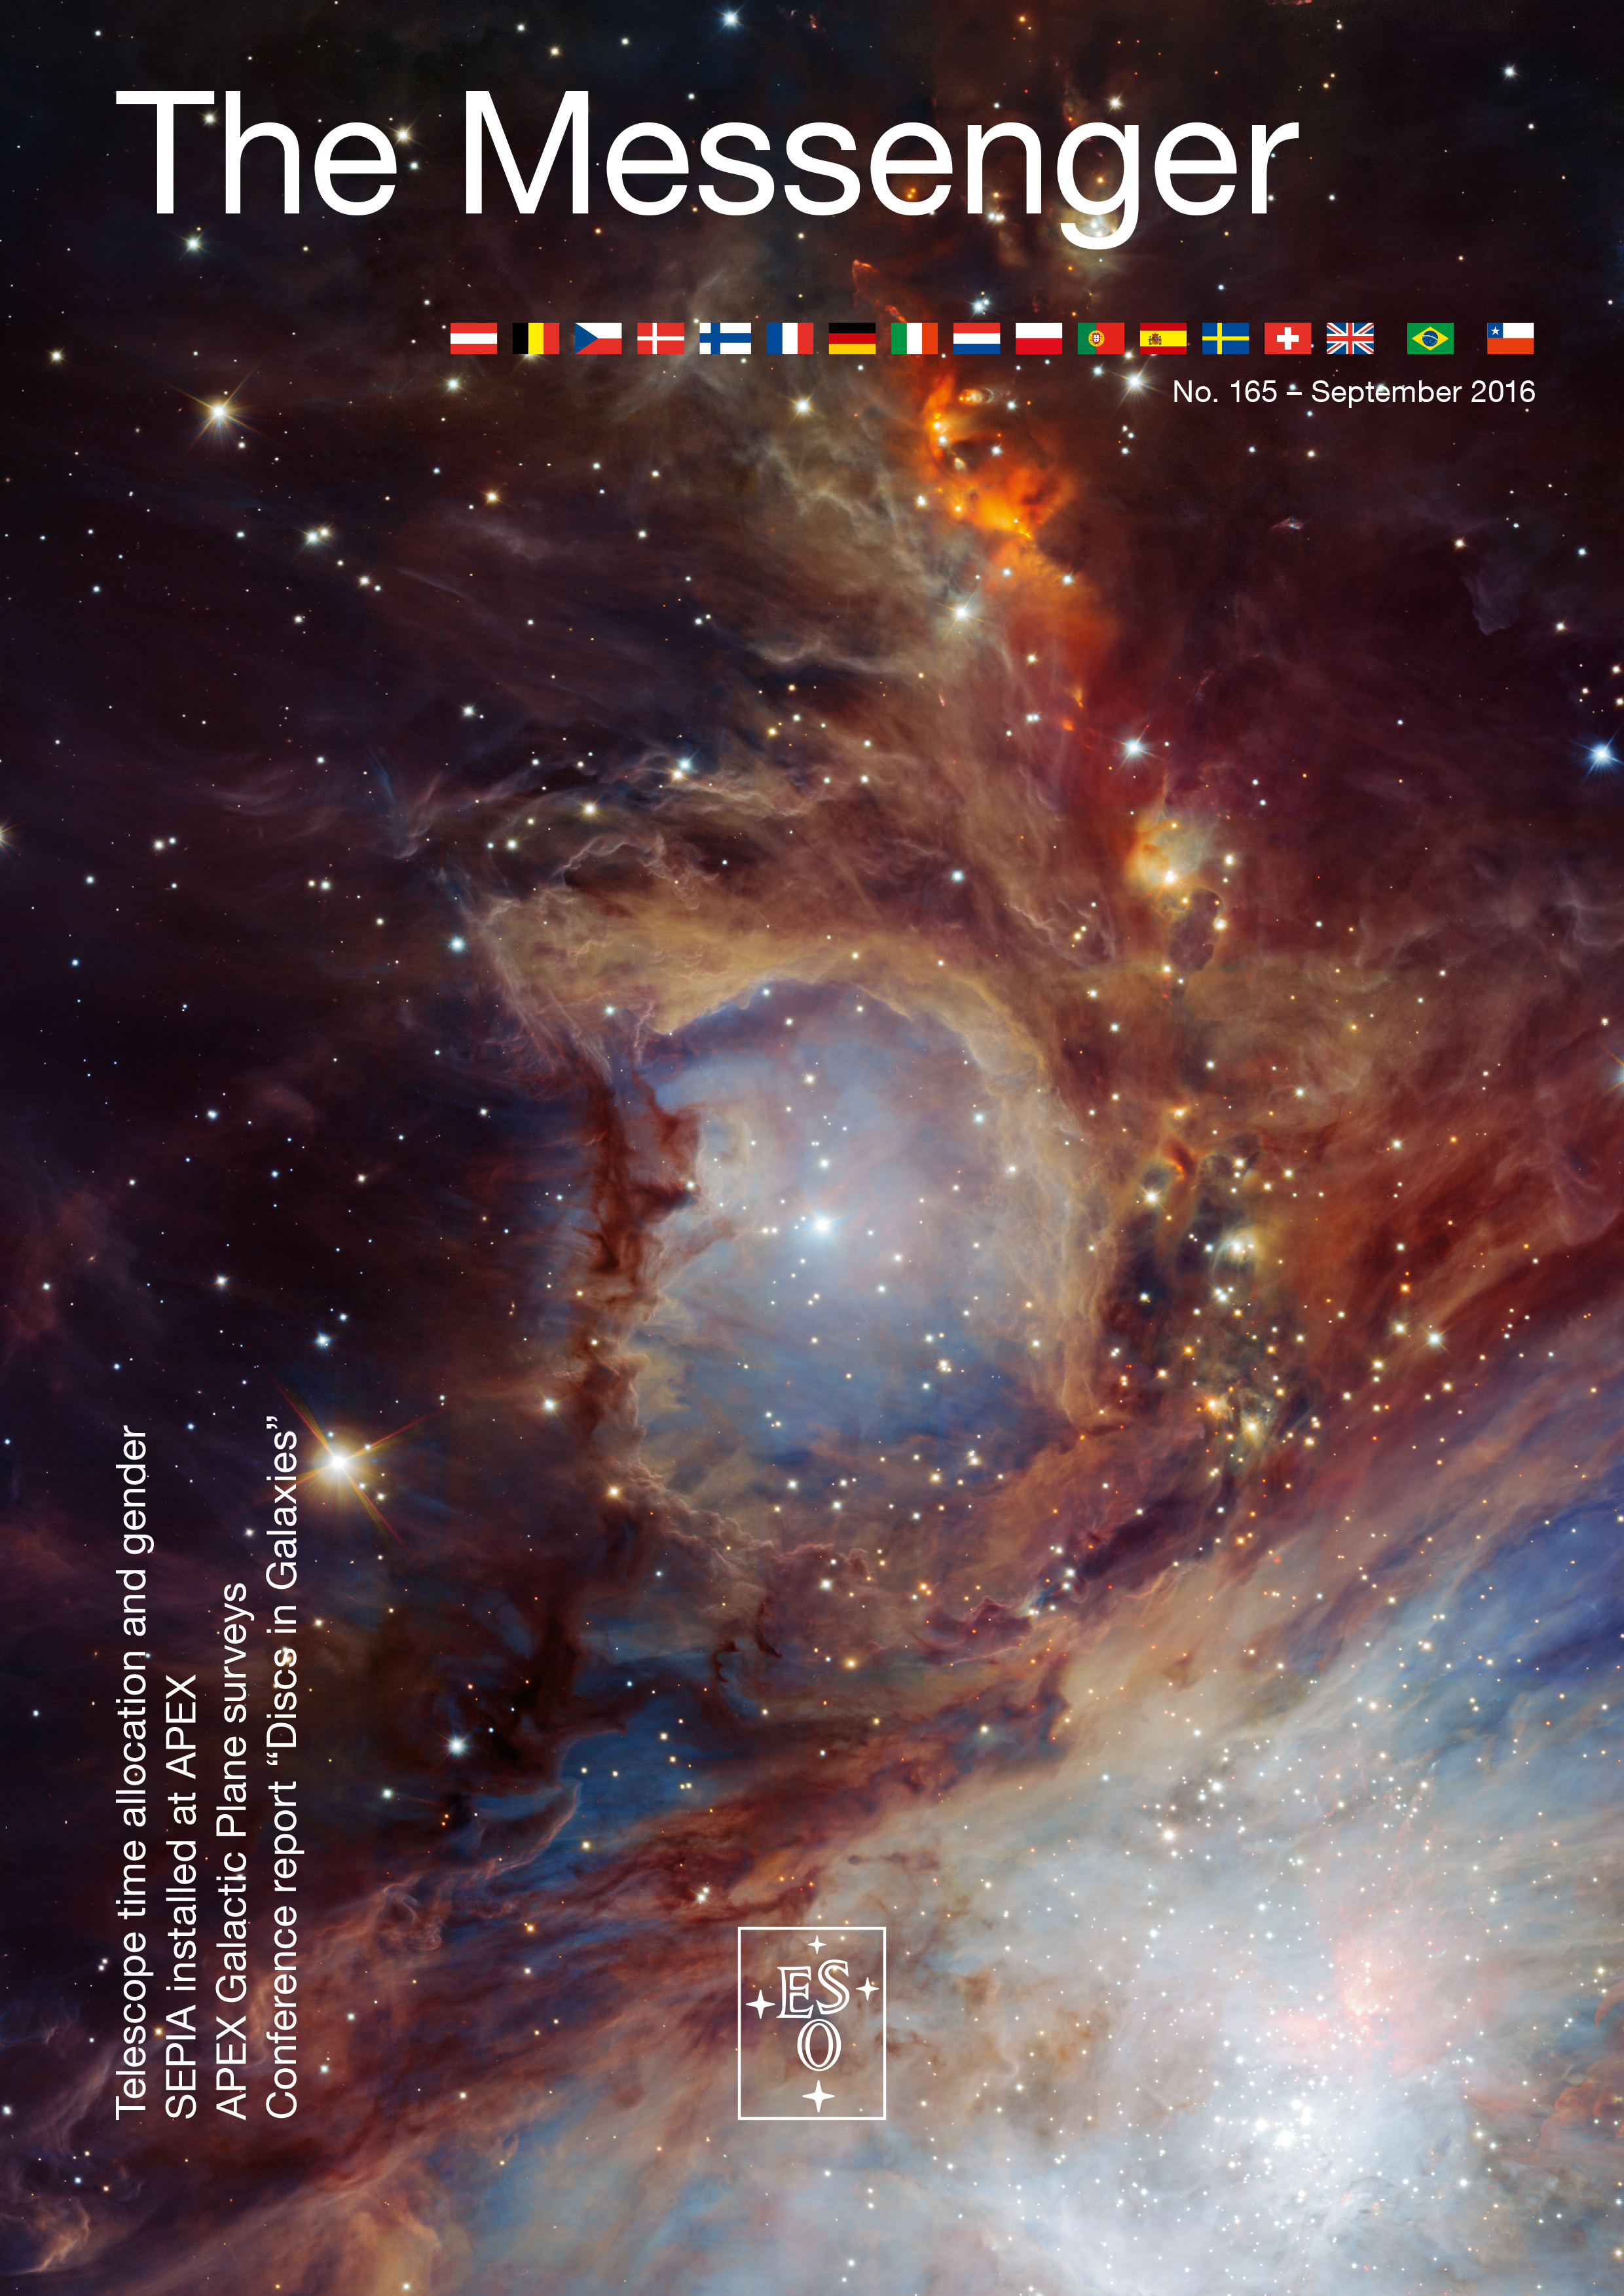

Cover of The Messenger No. 165

Cover of The Messenger 165

Credit: ESO